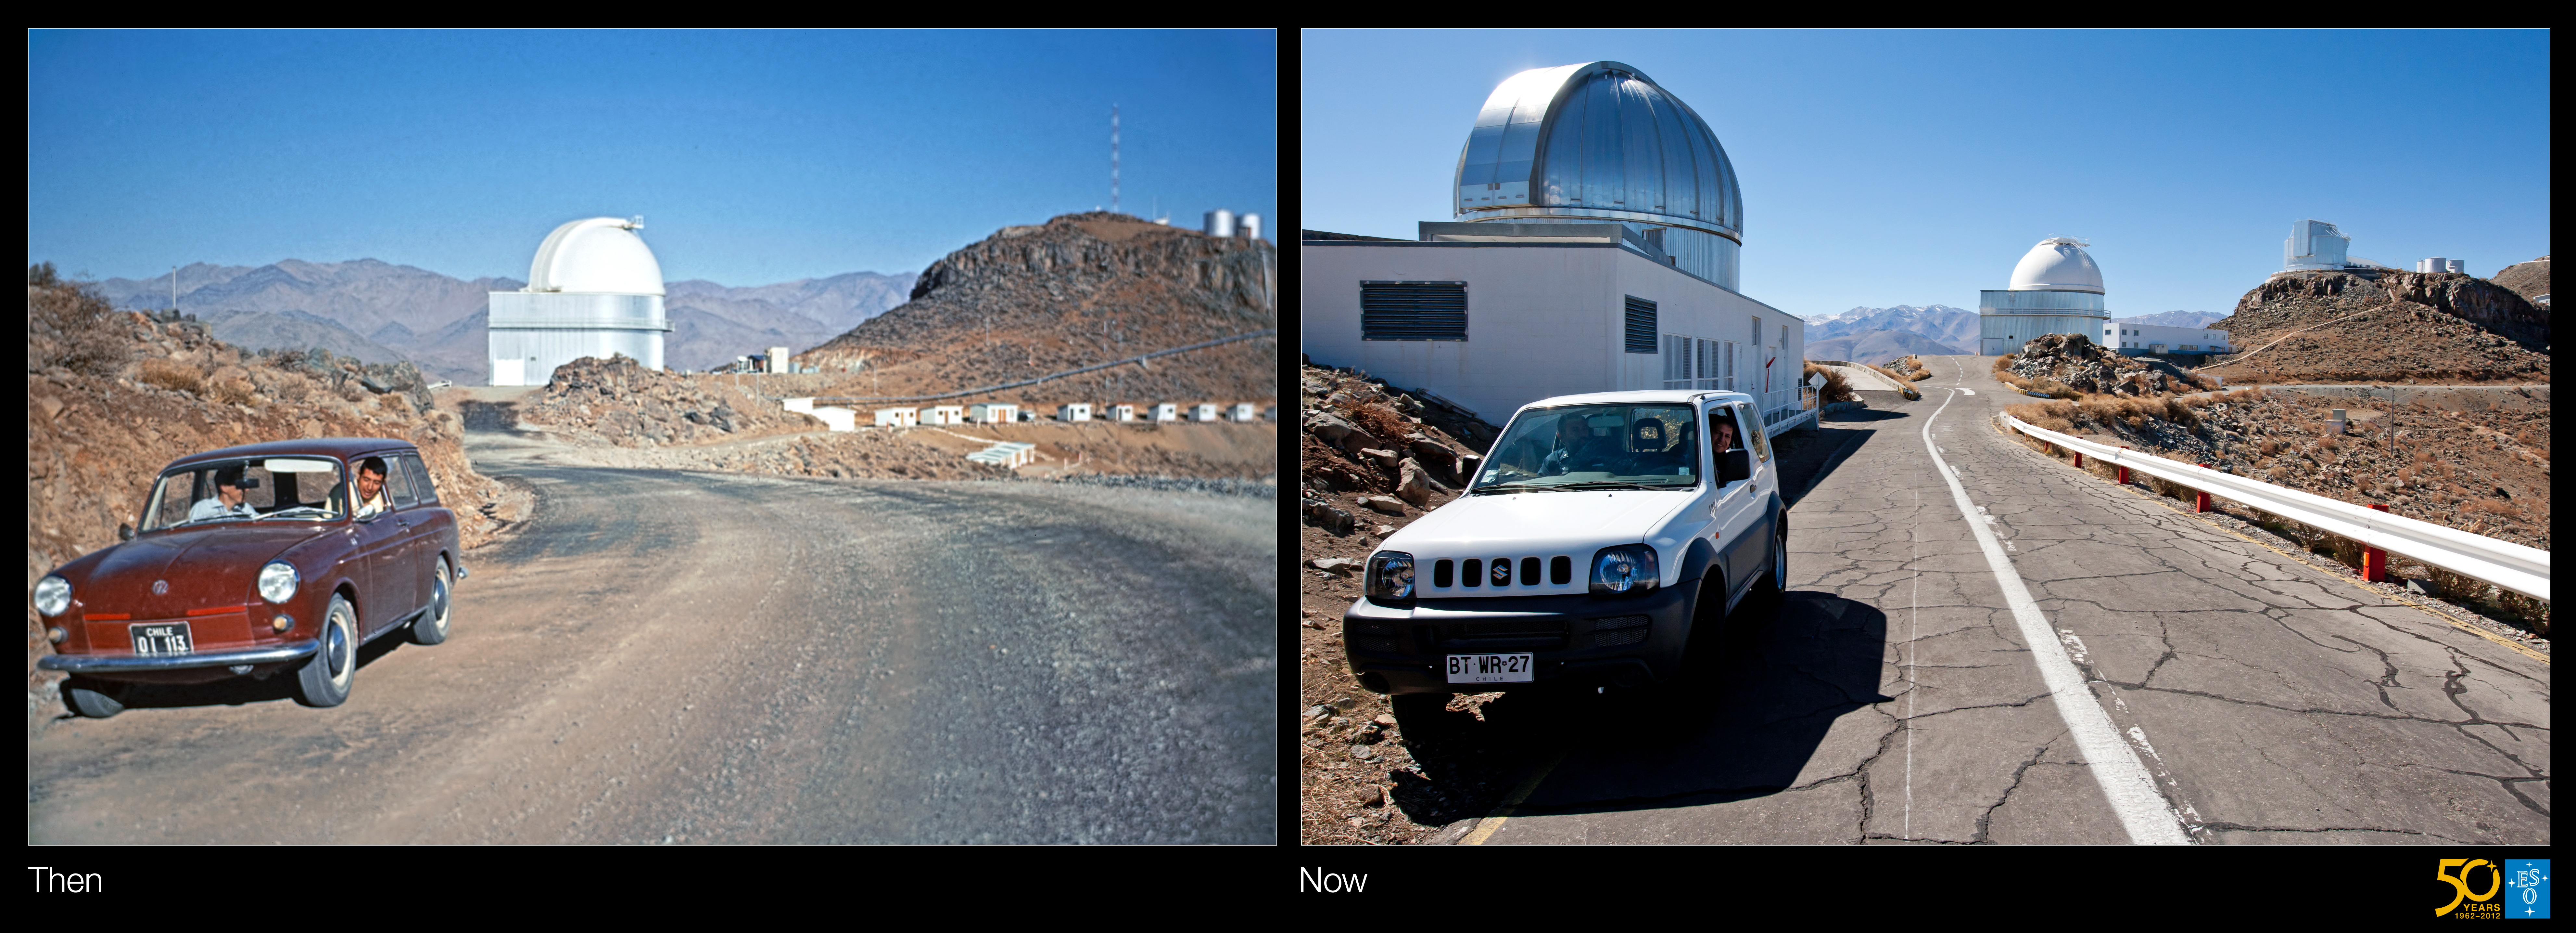

A drive through time — how telescopes, and cars, have changed at La Silla

ESO turns fifty this year, and to celebrate this important anniversary, we are showing you glimpses into its history. Once a month during 2012, a special “Then and Now” comparison Picture of the Week shows how things have changed over the decades at the La Silla and Paranal observatory sites, the ESO offices in Santiago de Chile, and the Headquarters in Garching bei München, Germany.

These two photographs show the La Silla Observatory in the late 1960s and the present day. You can also examine the differences between the two photographs with our mouseover comparison. The telescopes aren’t the only things that have changed; the cars in the photos also show the passing of time. The Volkswagen 1600 Variant in the first picture has been replaced in the second picture by a Suzuki 4WD. Nowadays, all ESO vehicles on La Silla are white, to improve visibility at night.

Standing alone in the centre of the historical image is the ESO 1-metre Schmidt telescope, which began work in 1971. Back then, it used photographic plates to take wide-field images of the southern sky four degrees across — large enough to fit the full Moon 64 times over. The huts lining the road to the right of the image are where astronomers used to sleep.

Fast forward to 2011 and another two telescopes appear. On the left is the MPG/ESO 2.2-metre telescope, which has been in operation since 1984. In fact, its construction is why the modern-day photograph could not be taken from exactly the same place! On the peak to the right is the New Technology Telescope (NTT) commissioned later in 1989. Both these telescopes have had enormous successes over the years and are still in operation today. And the huts for the astronomers have in the meantime been replaced with a more comfortable “hotel” on the edge of the site.

As for the Schmidt telescope, still standing in the middle, its original photographic camera was decommissioned in December 1998, but it lives on as a project telescope. It is being used to conduct the LaSilla–QUEST Variability survey: a search for so-called transient objects in the southern sky, such as new Pluto-sized dwarf planets, or supernovae. Its new camera has a mosaic of 112 CCDs, with a total of 160 million pixels — an excellent example of how modern technology can give an old telescope a new lease of life!

Credit: ESO/J. Dommaget